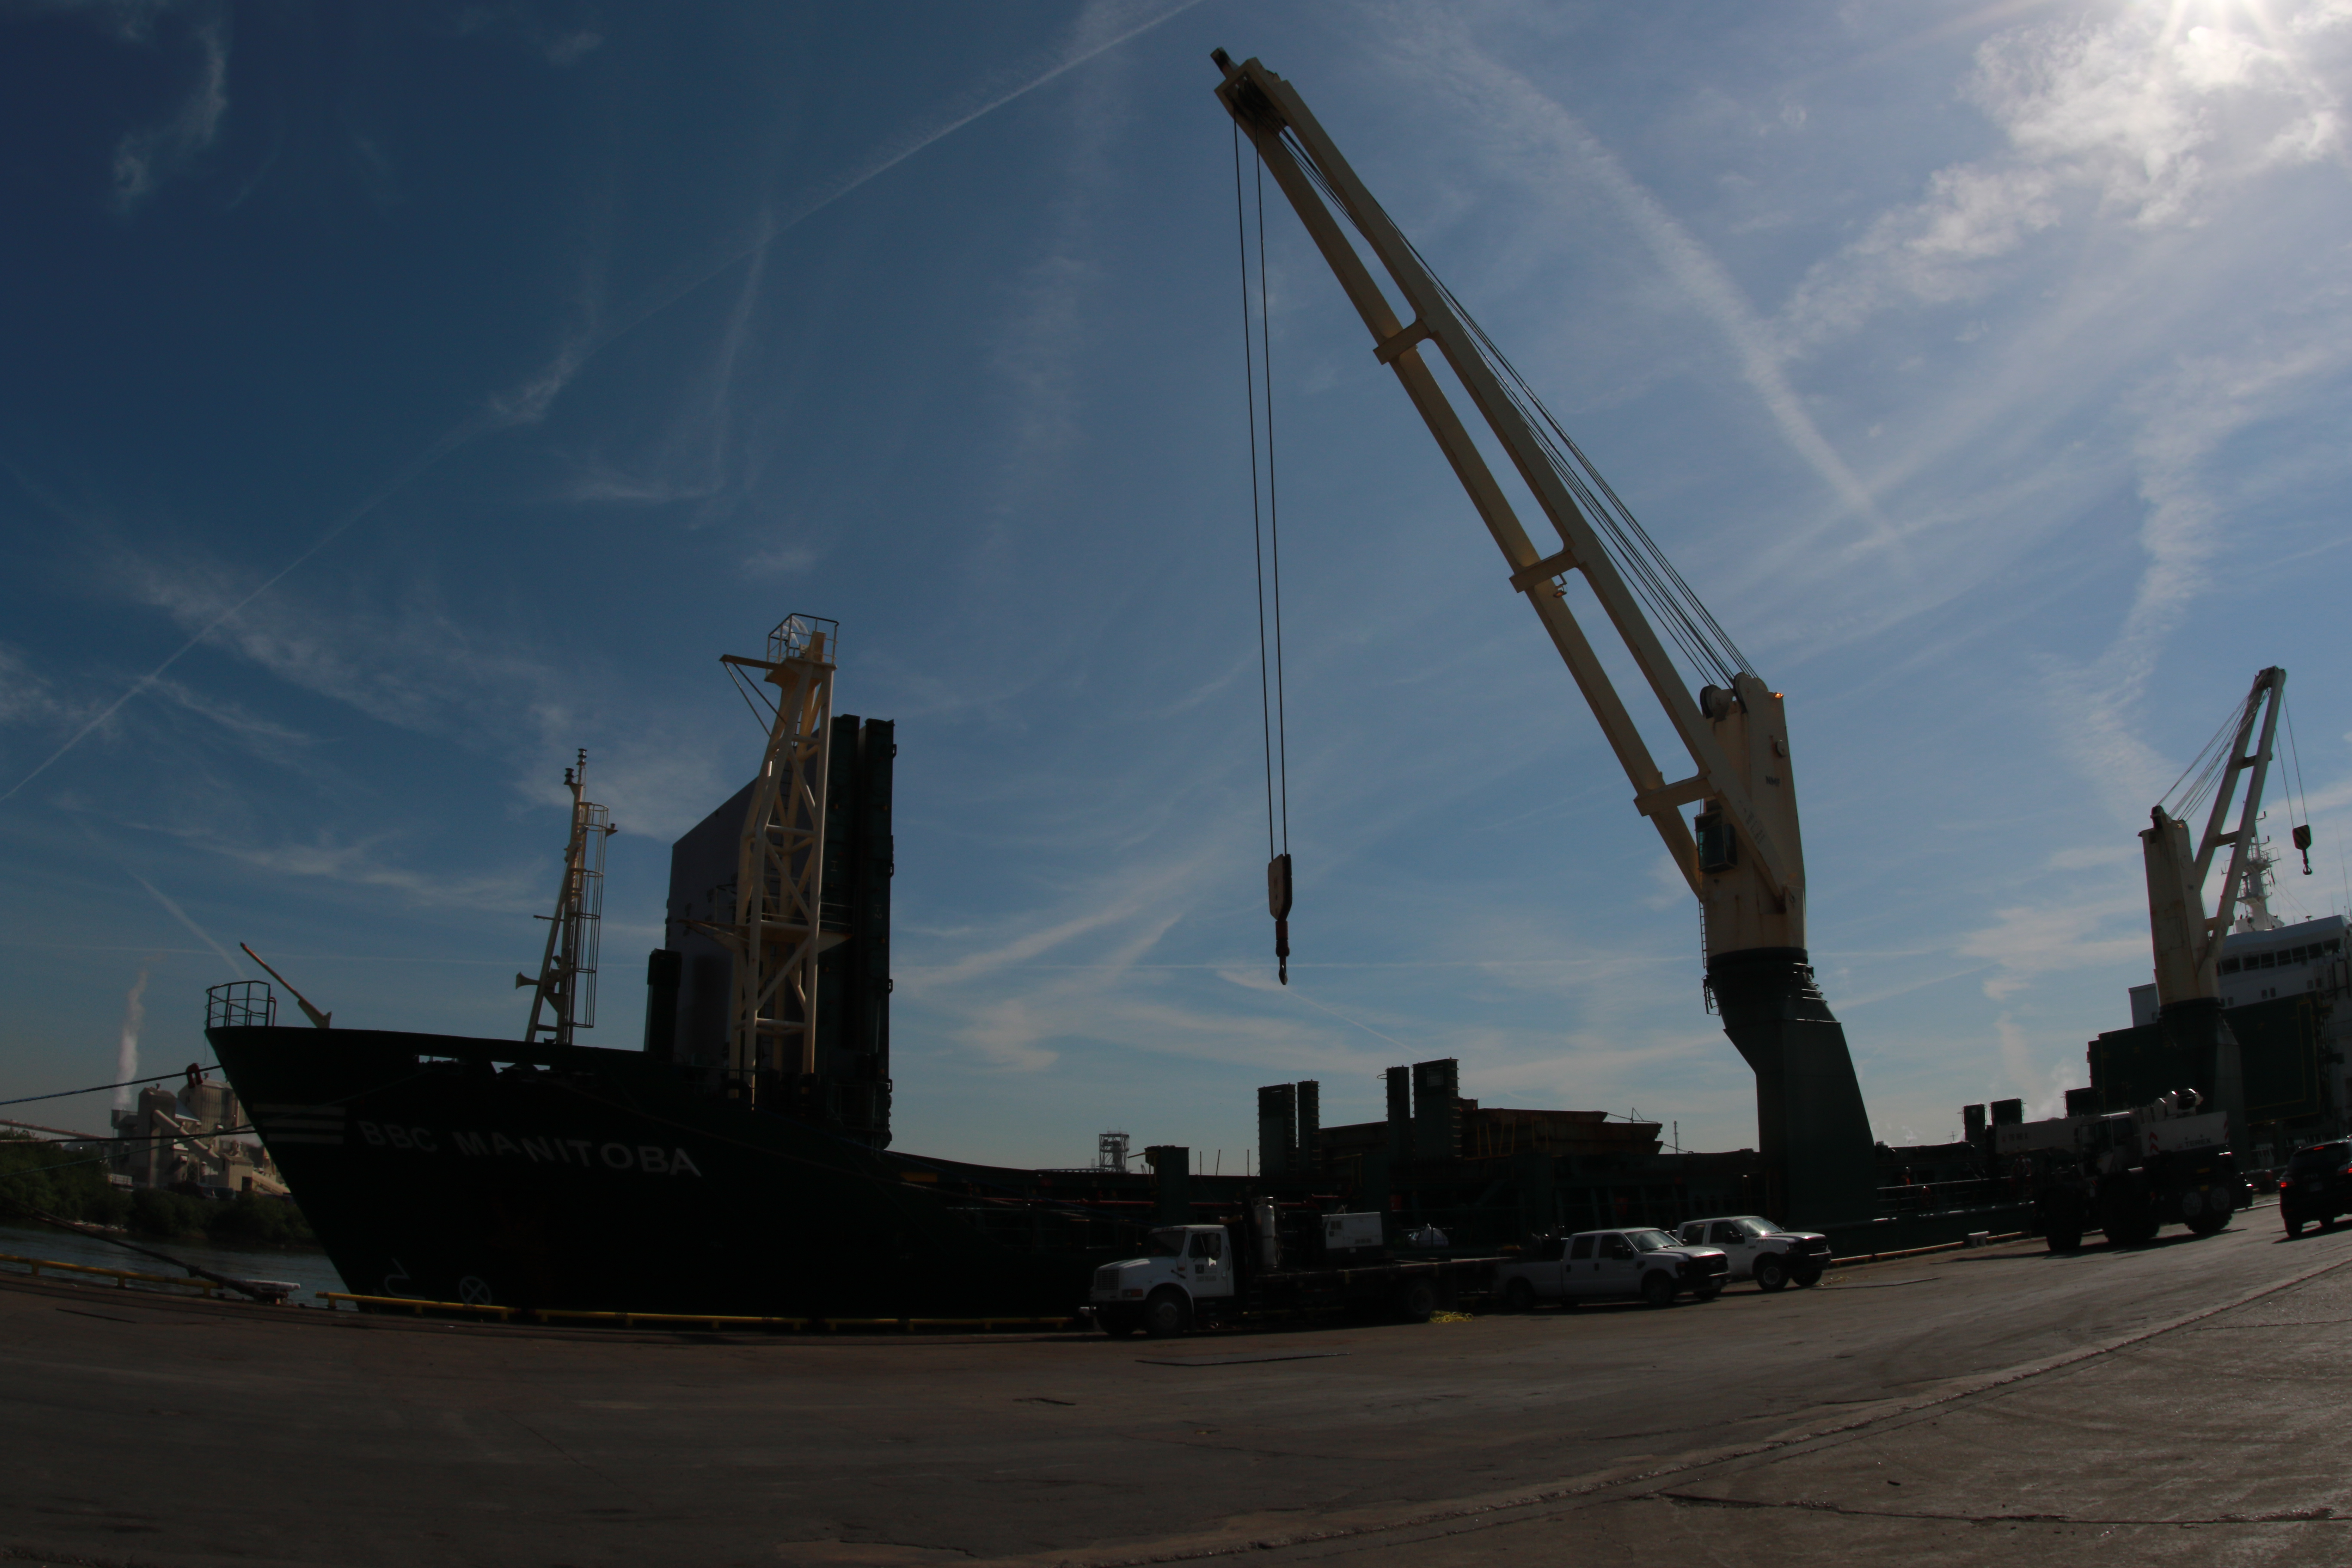

M1M3 Loading on BBC Manitoba

The LSST Primary/Tertiary Mirror (M1M3), along with the M1M3 vacuum lift and other support materials, was loaded onto the BBC Manitoba on April 2, 2019 in Houston, Texas. The voyage to Chile is expected to take 4-5 weeks.

Credit: Rubin Observatory/NSF/AURA